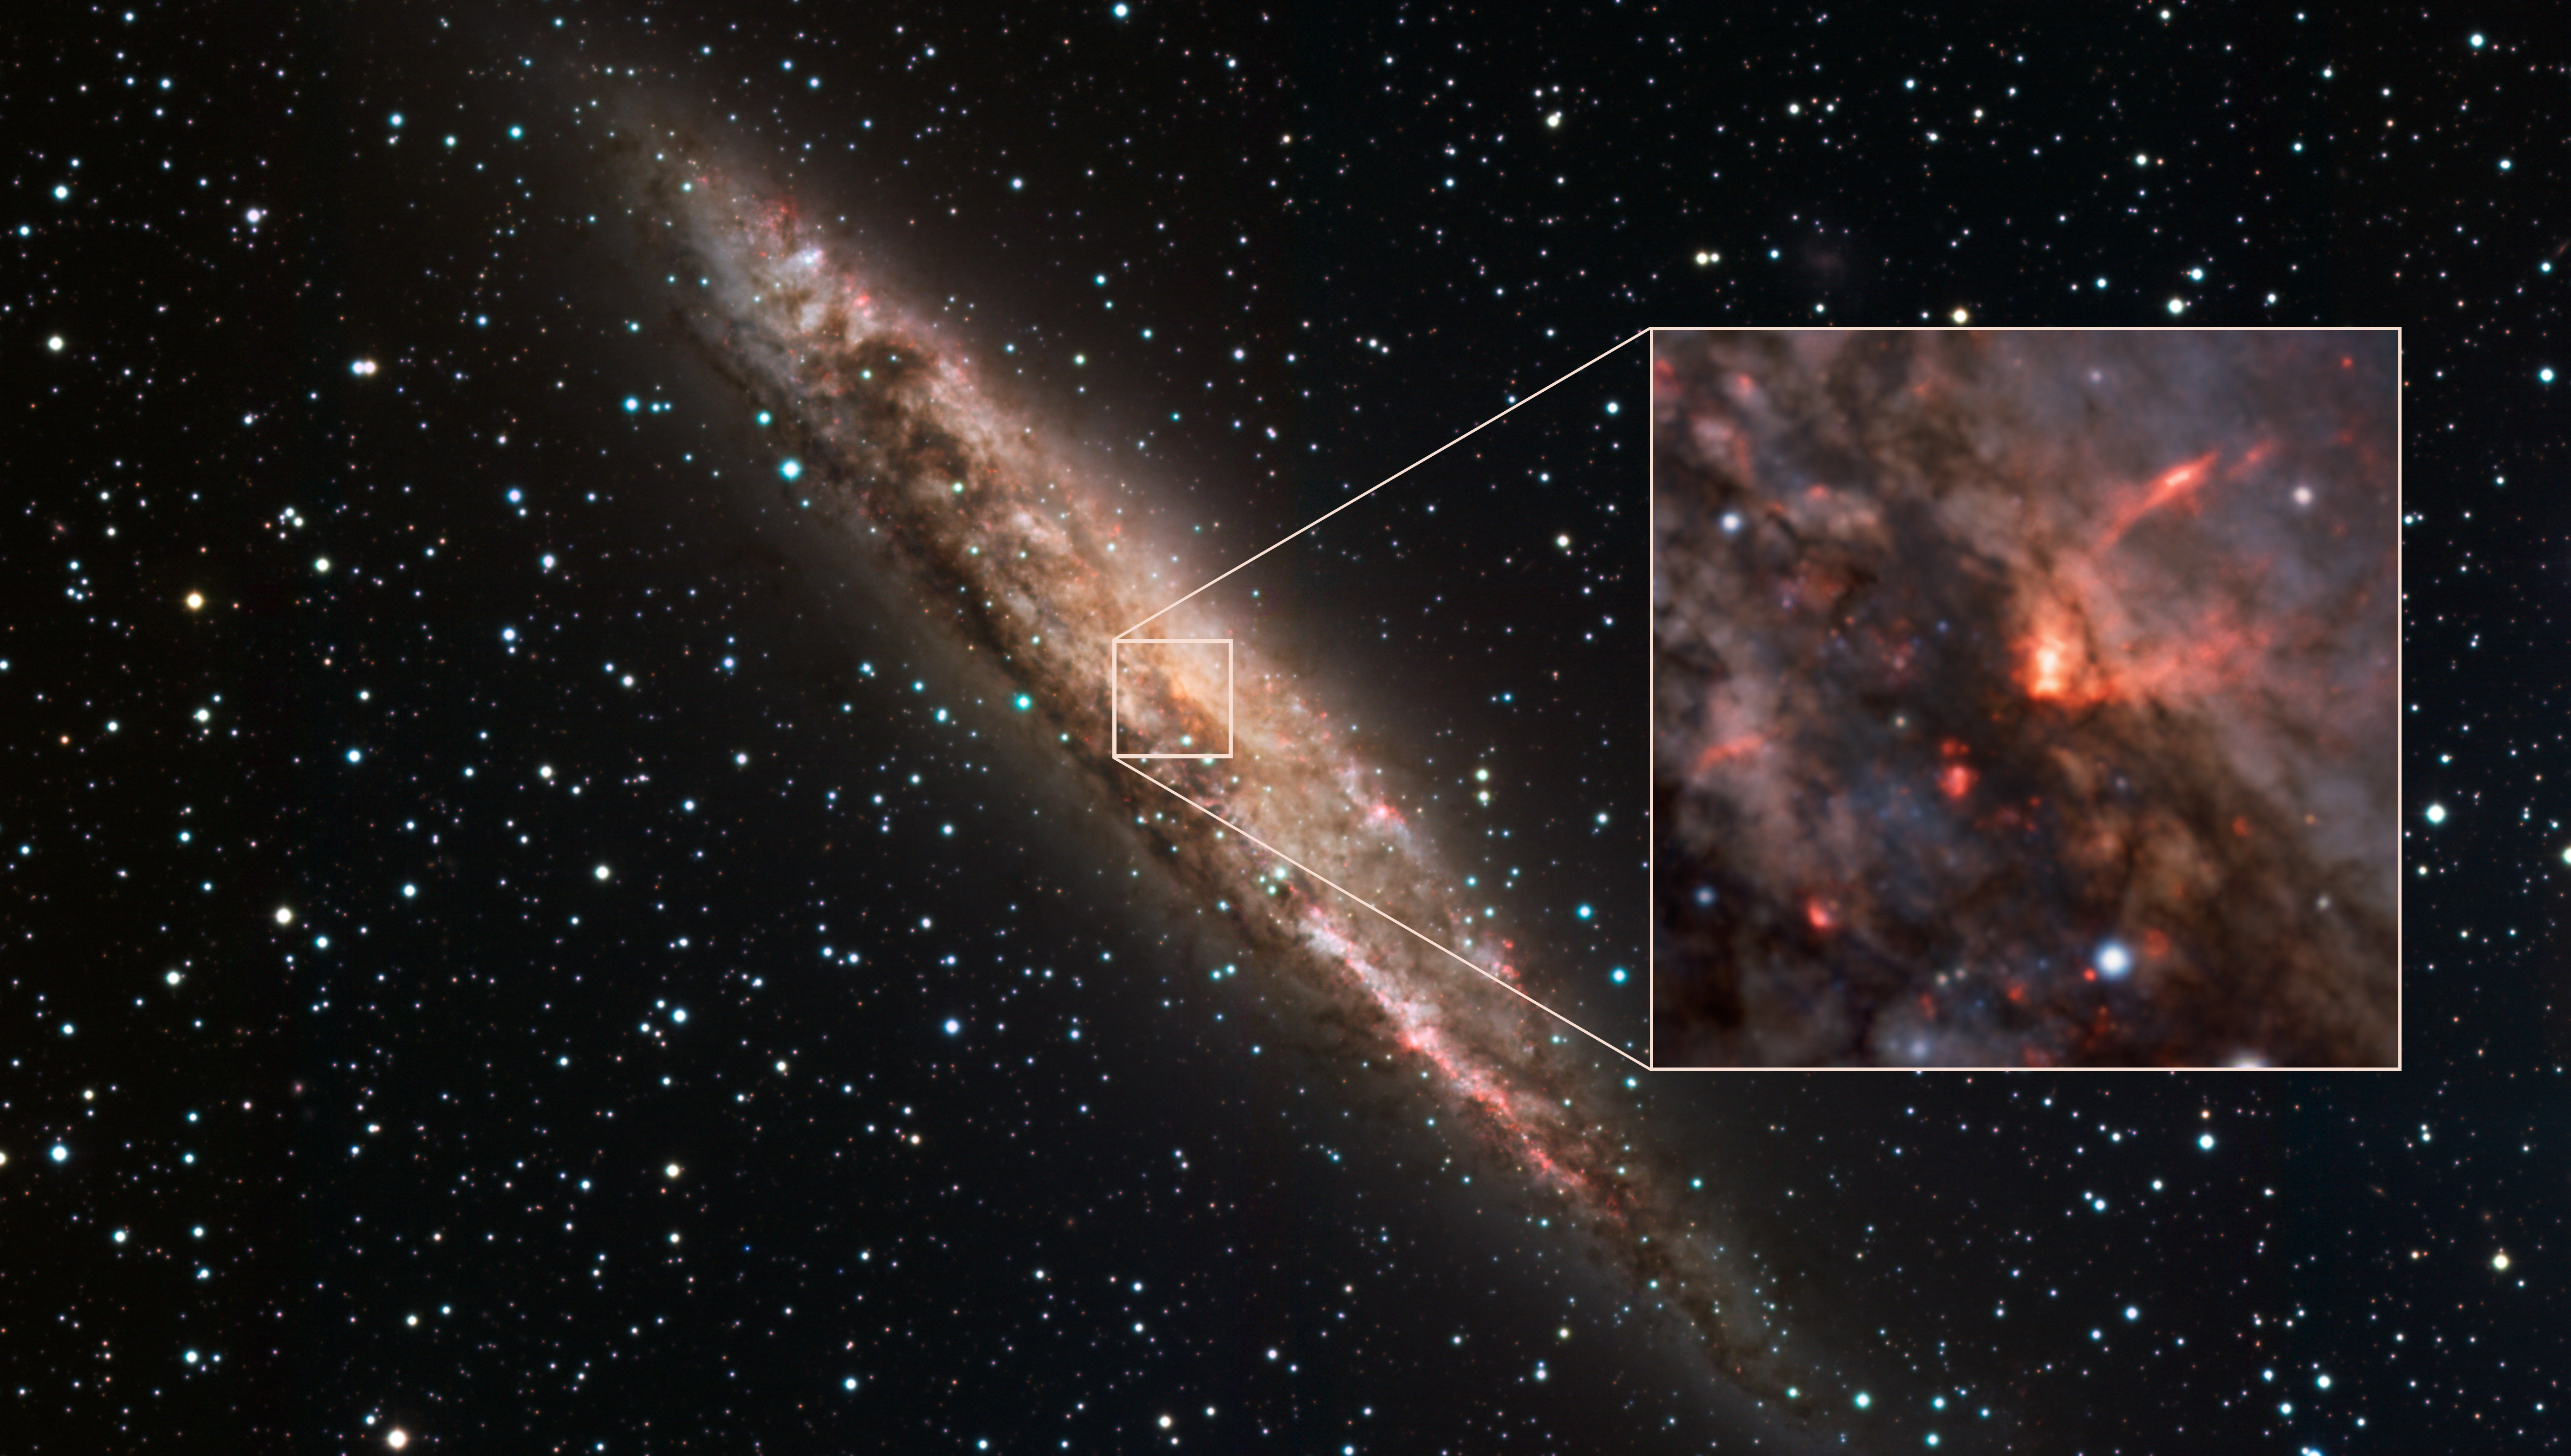

Supermassive black hole caught playing with its food

This Picture of the Week shows a stunning spiral galaxy known as NGC 4945. This little corner of space, near the constellation of Centaurus and over 12 million light-years away, may seem peaceful at first — but NGC 4945 is locked in a violent struggle.

At the very centre of nearly every galaxy is a supermassive black hole. Some, like the one at the centre of our own Milky Way, aren’t particularly hungry. But NGC 4945’s supermassive black hole is ravenous, consuming huge amounts of matter — and the MUSE instrument at ESO’s Very Large Telescope (VLT) has caught it playing with its food. This messy eater, contrary to a black hole’s typical all-consuming reputation, is blowing out powerful winds of material. This cone-shaped wind is shown in red in the inset, overlaid on a wider image captured with the MPG/ESO telescope at La Silla. In fact, this wind is moving so fast that it will end up escaping the galaxy altogether, lost to the void of intergalactic space.

This is part of a new study that measured how winds move in several nearby galaxies. The MUSE observations show that these incredibly fast winds demonstrate a strange behaviour: they actually speed up far away from the central black hole, accelerating even more on their journey to the galactic outskirts.

This process ejects potential star-forming material from a galaxy, suggesting that black holes control the fates of their host galaxies by dampening the stellar birth rate. It also shows that the more powerful black holes impede their own growth by removing the gas and dust they feed on, driving the whole system closer towards a sort of galactic equilibrium. Now, with these new results, we are one step closer to understanding the acceleration mechanism of the winds responsible for shaping the evolution of galaxies, and the history of the universe.

Credit: ESO/C. Marconcini et al.